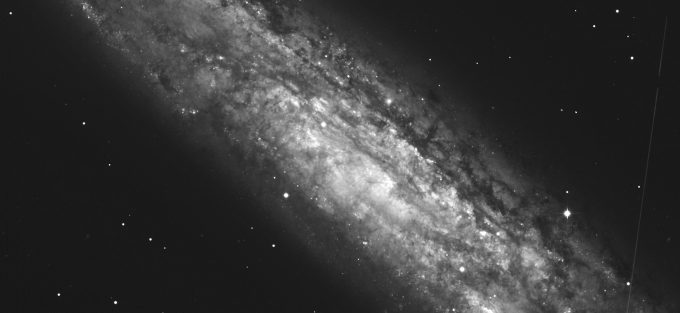

Spiral Galaxy

This photo shows the Spiral Galaxy NGC 253.

Credit: ESO